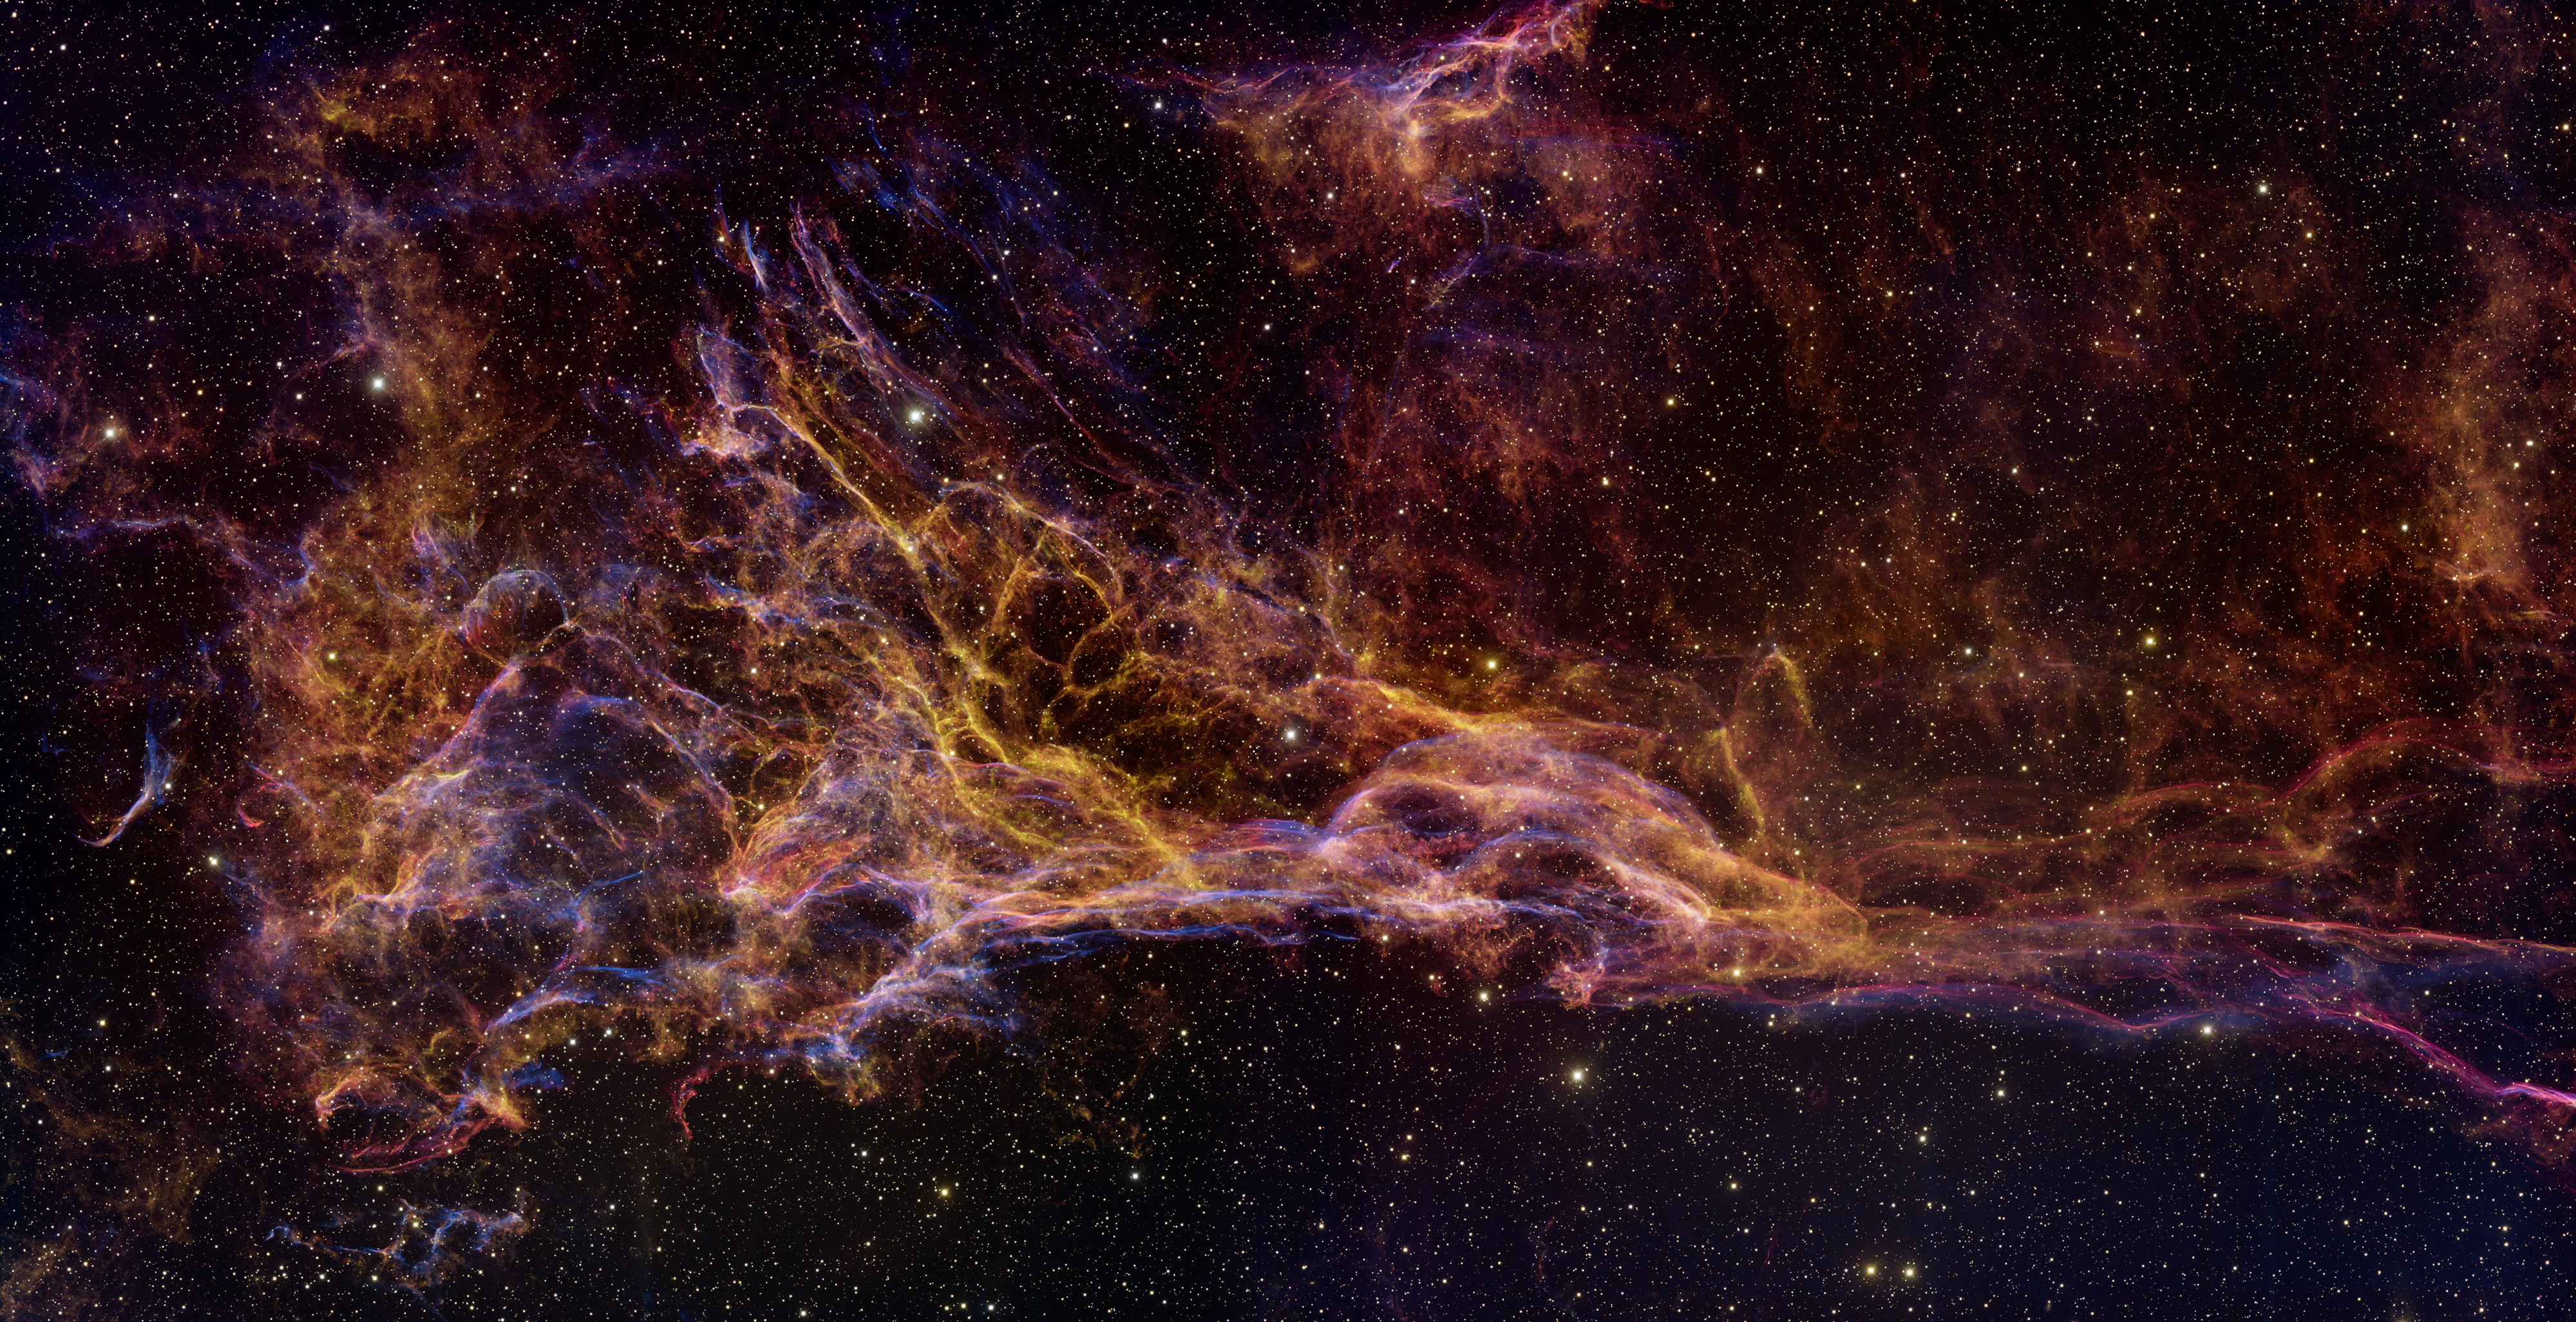

Double-Wide Image of Pickering's Triangle

A new wide-field image of Pickering's Triangle taken with the National Science Foundation's Mayall 4-meter telescope at Kitt Peak National Observatory is being released today in Austin, Texas, at the 211th meeting of the American Astronomical Society. Pickering's Triangle is part of the Cygnus Loop supernova remnant, which includes the famous Veil Nebula. It is located about 1,500 light-years from Earth, in the constellation Cygnus, the Swan. Astronomers estimate that the supernova explosion that produced the nebula occurred between 5,000 to 10,000 years ago; the entire shell stretches more than six full Moons in width across the sky. This new image was obtained in September 2007 by Travis Rector and Heidi Schweiker by combining two full pointings of the 64-megapixel NOAO Mosaic-1 imager mounted on the National Science Foundation's historic Mayall 4-meter telescope. The image was released in Austin, Texas, at the 211th meeting of the American Astronomical Society, and was the subject of NOAO Press Release 08-01.

Credit: T.A. Rector/University of Alaska Anchorage, H. Schweiker/WIYN and NOIRLab/NSF/AURA